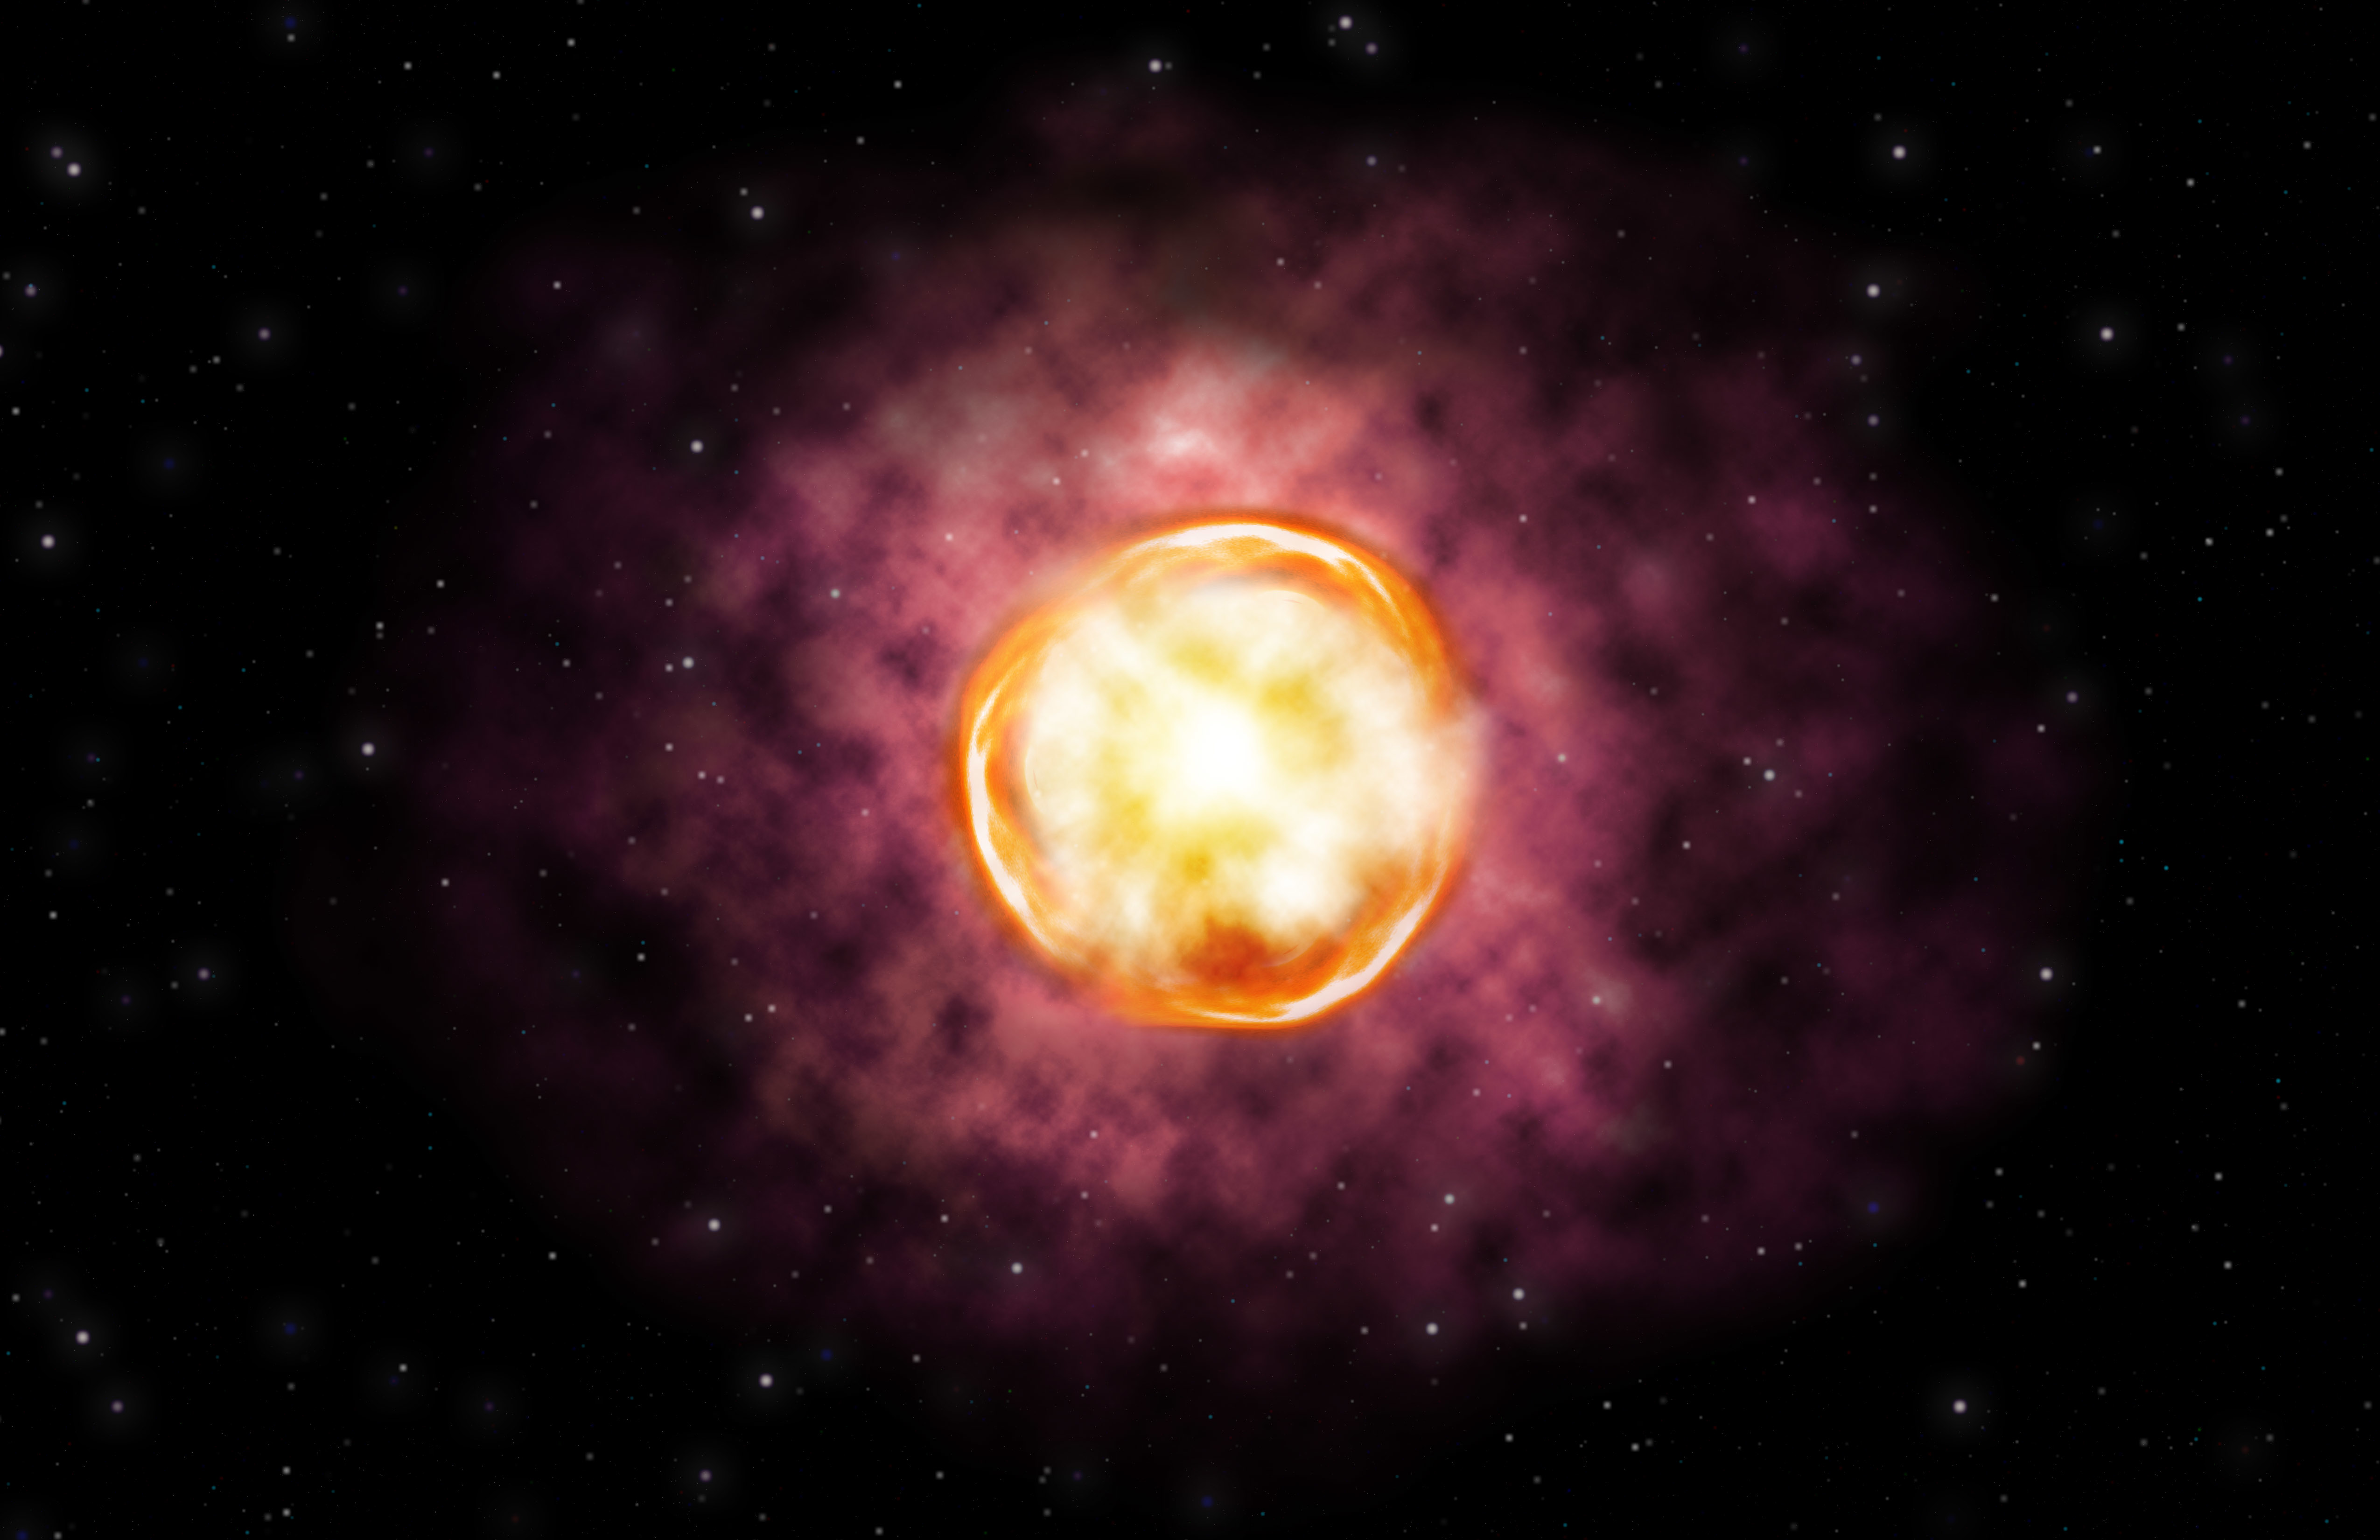

Artist’s concept of the SN 2016iet pair-instability supernova

Credit: Gemini Observatory/NSF/AURA/ illustration by Joy Pollard